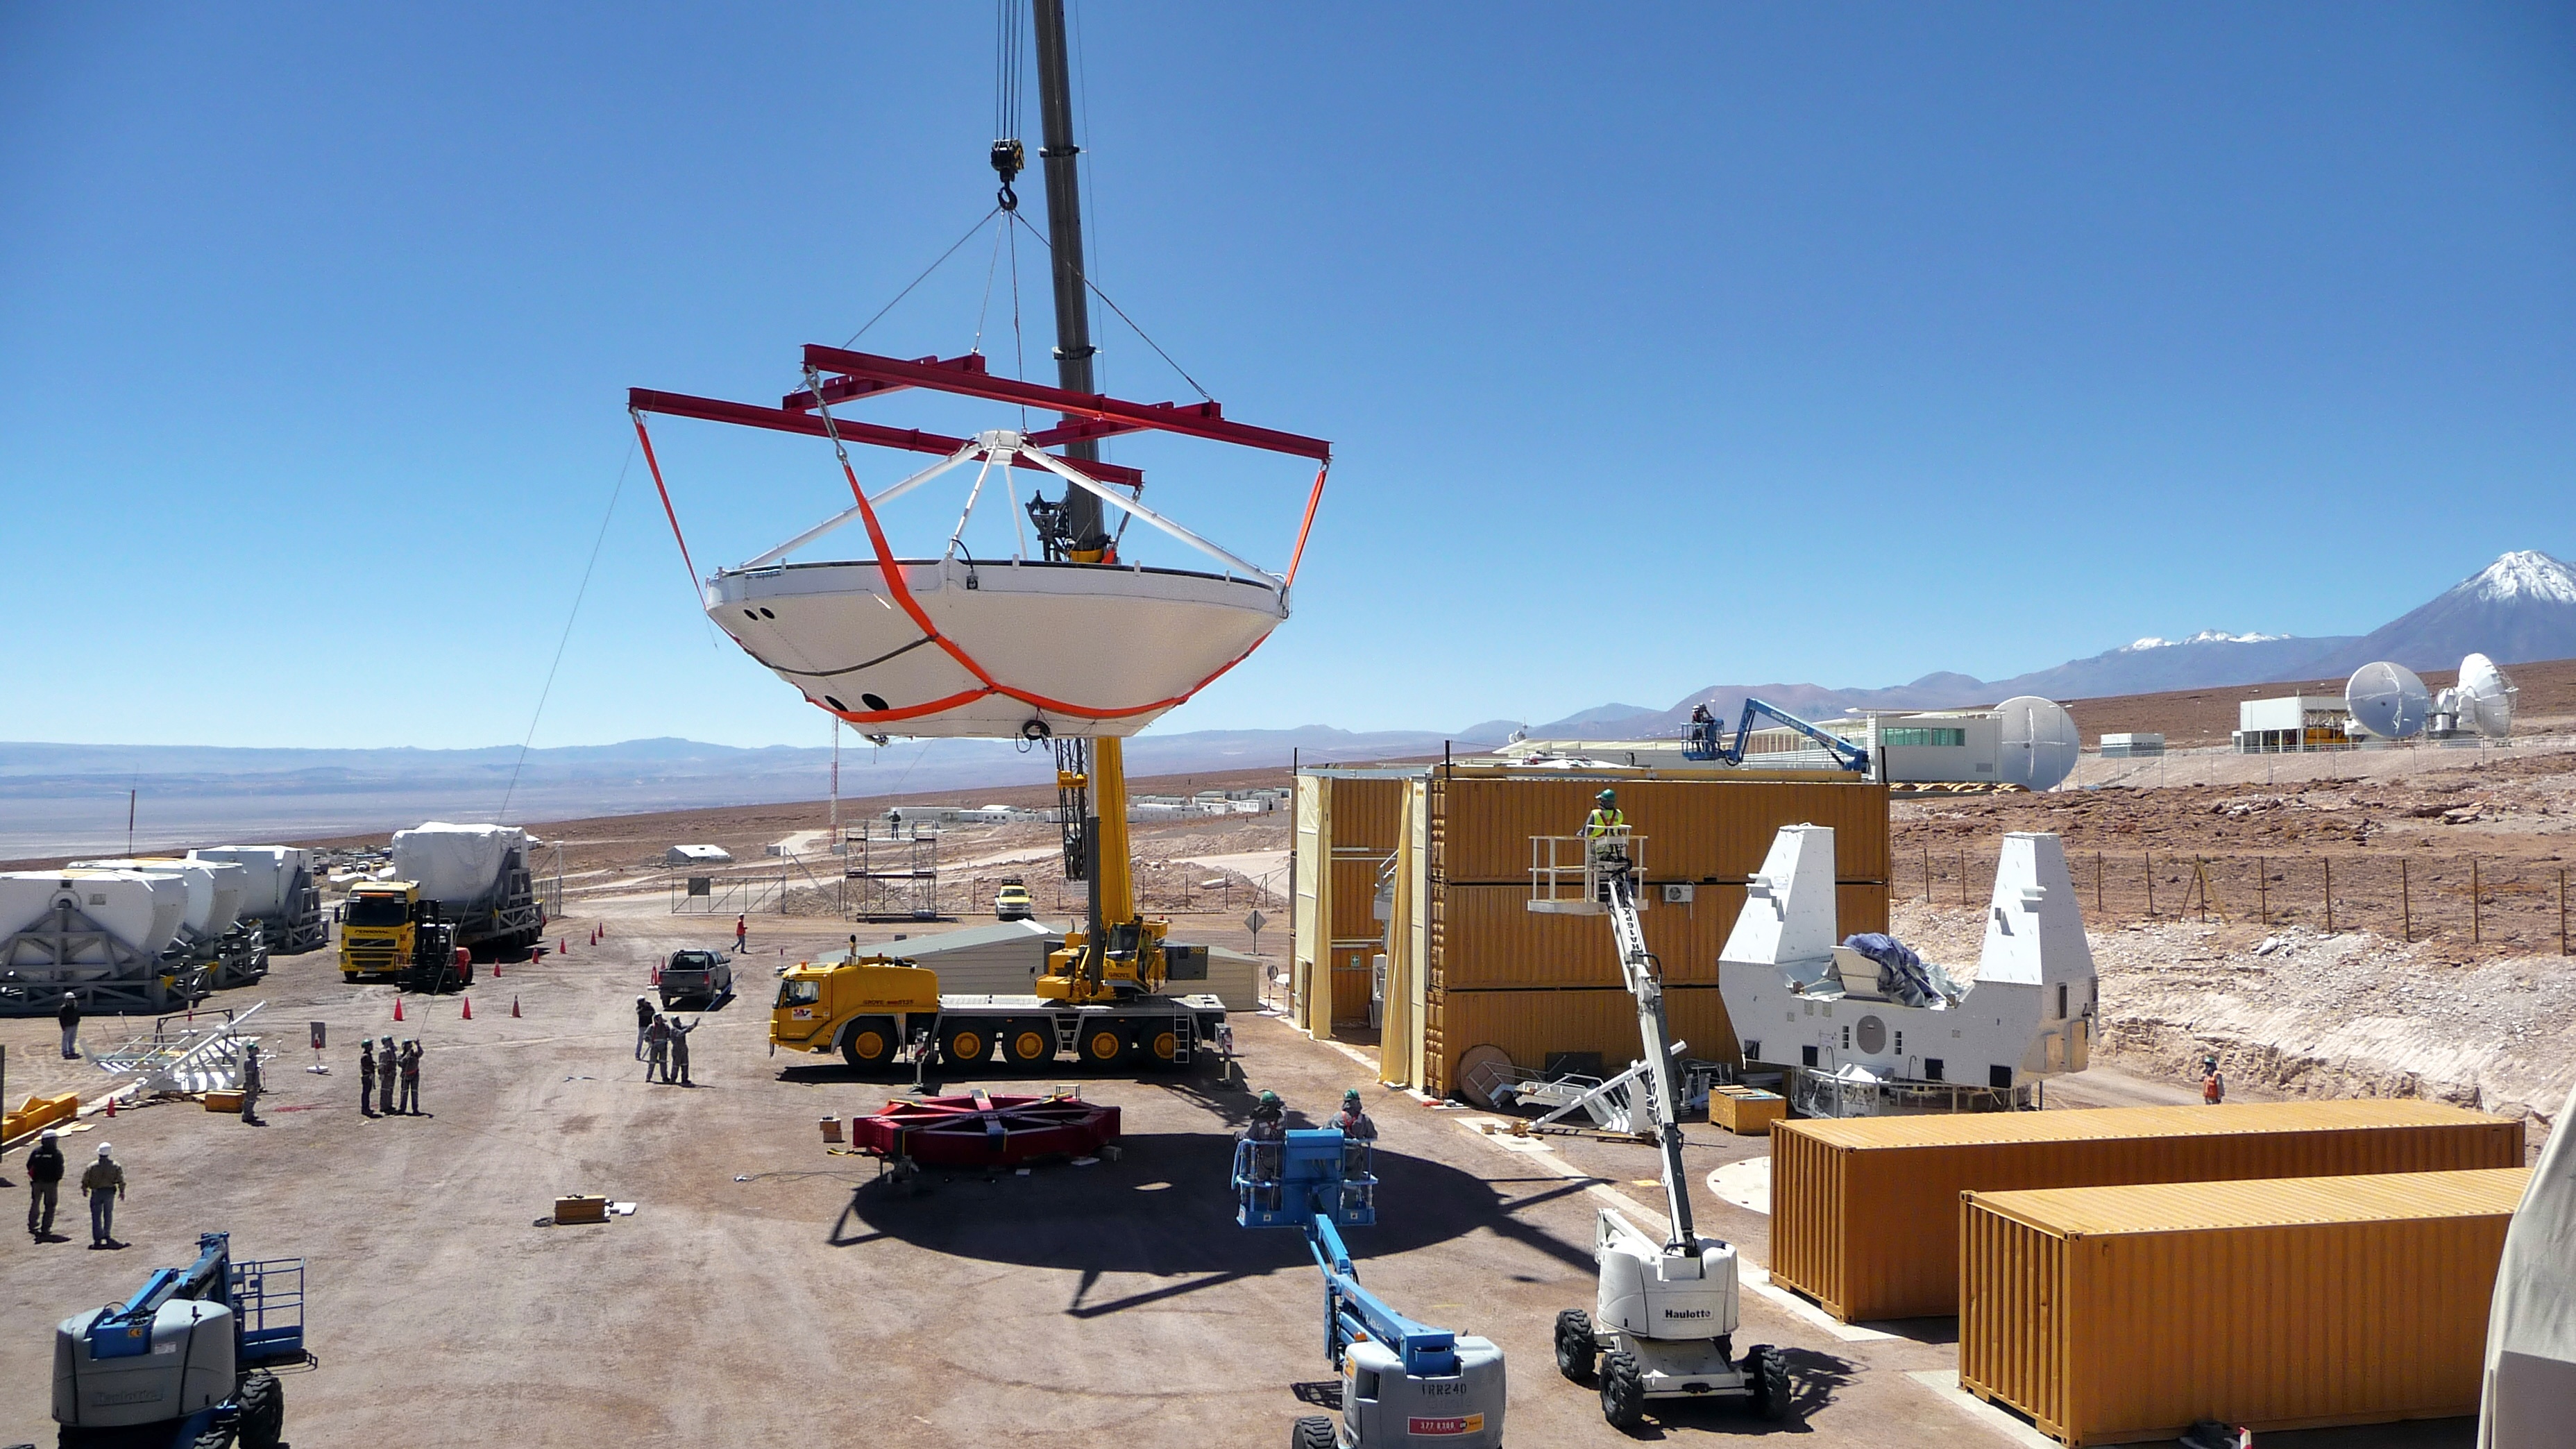

Assembly of first European ALMA antenna

Image of the assembly of the first European antenna for ALMA. ALMA, the largest ground-based astronomy project in existence, will ultimately be comprised of a giant array of 12-m submillimeter quality antennas, with baselines of several kilometers.

Credit: S. Rossi (ESO)